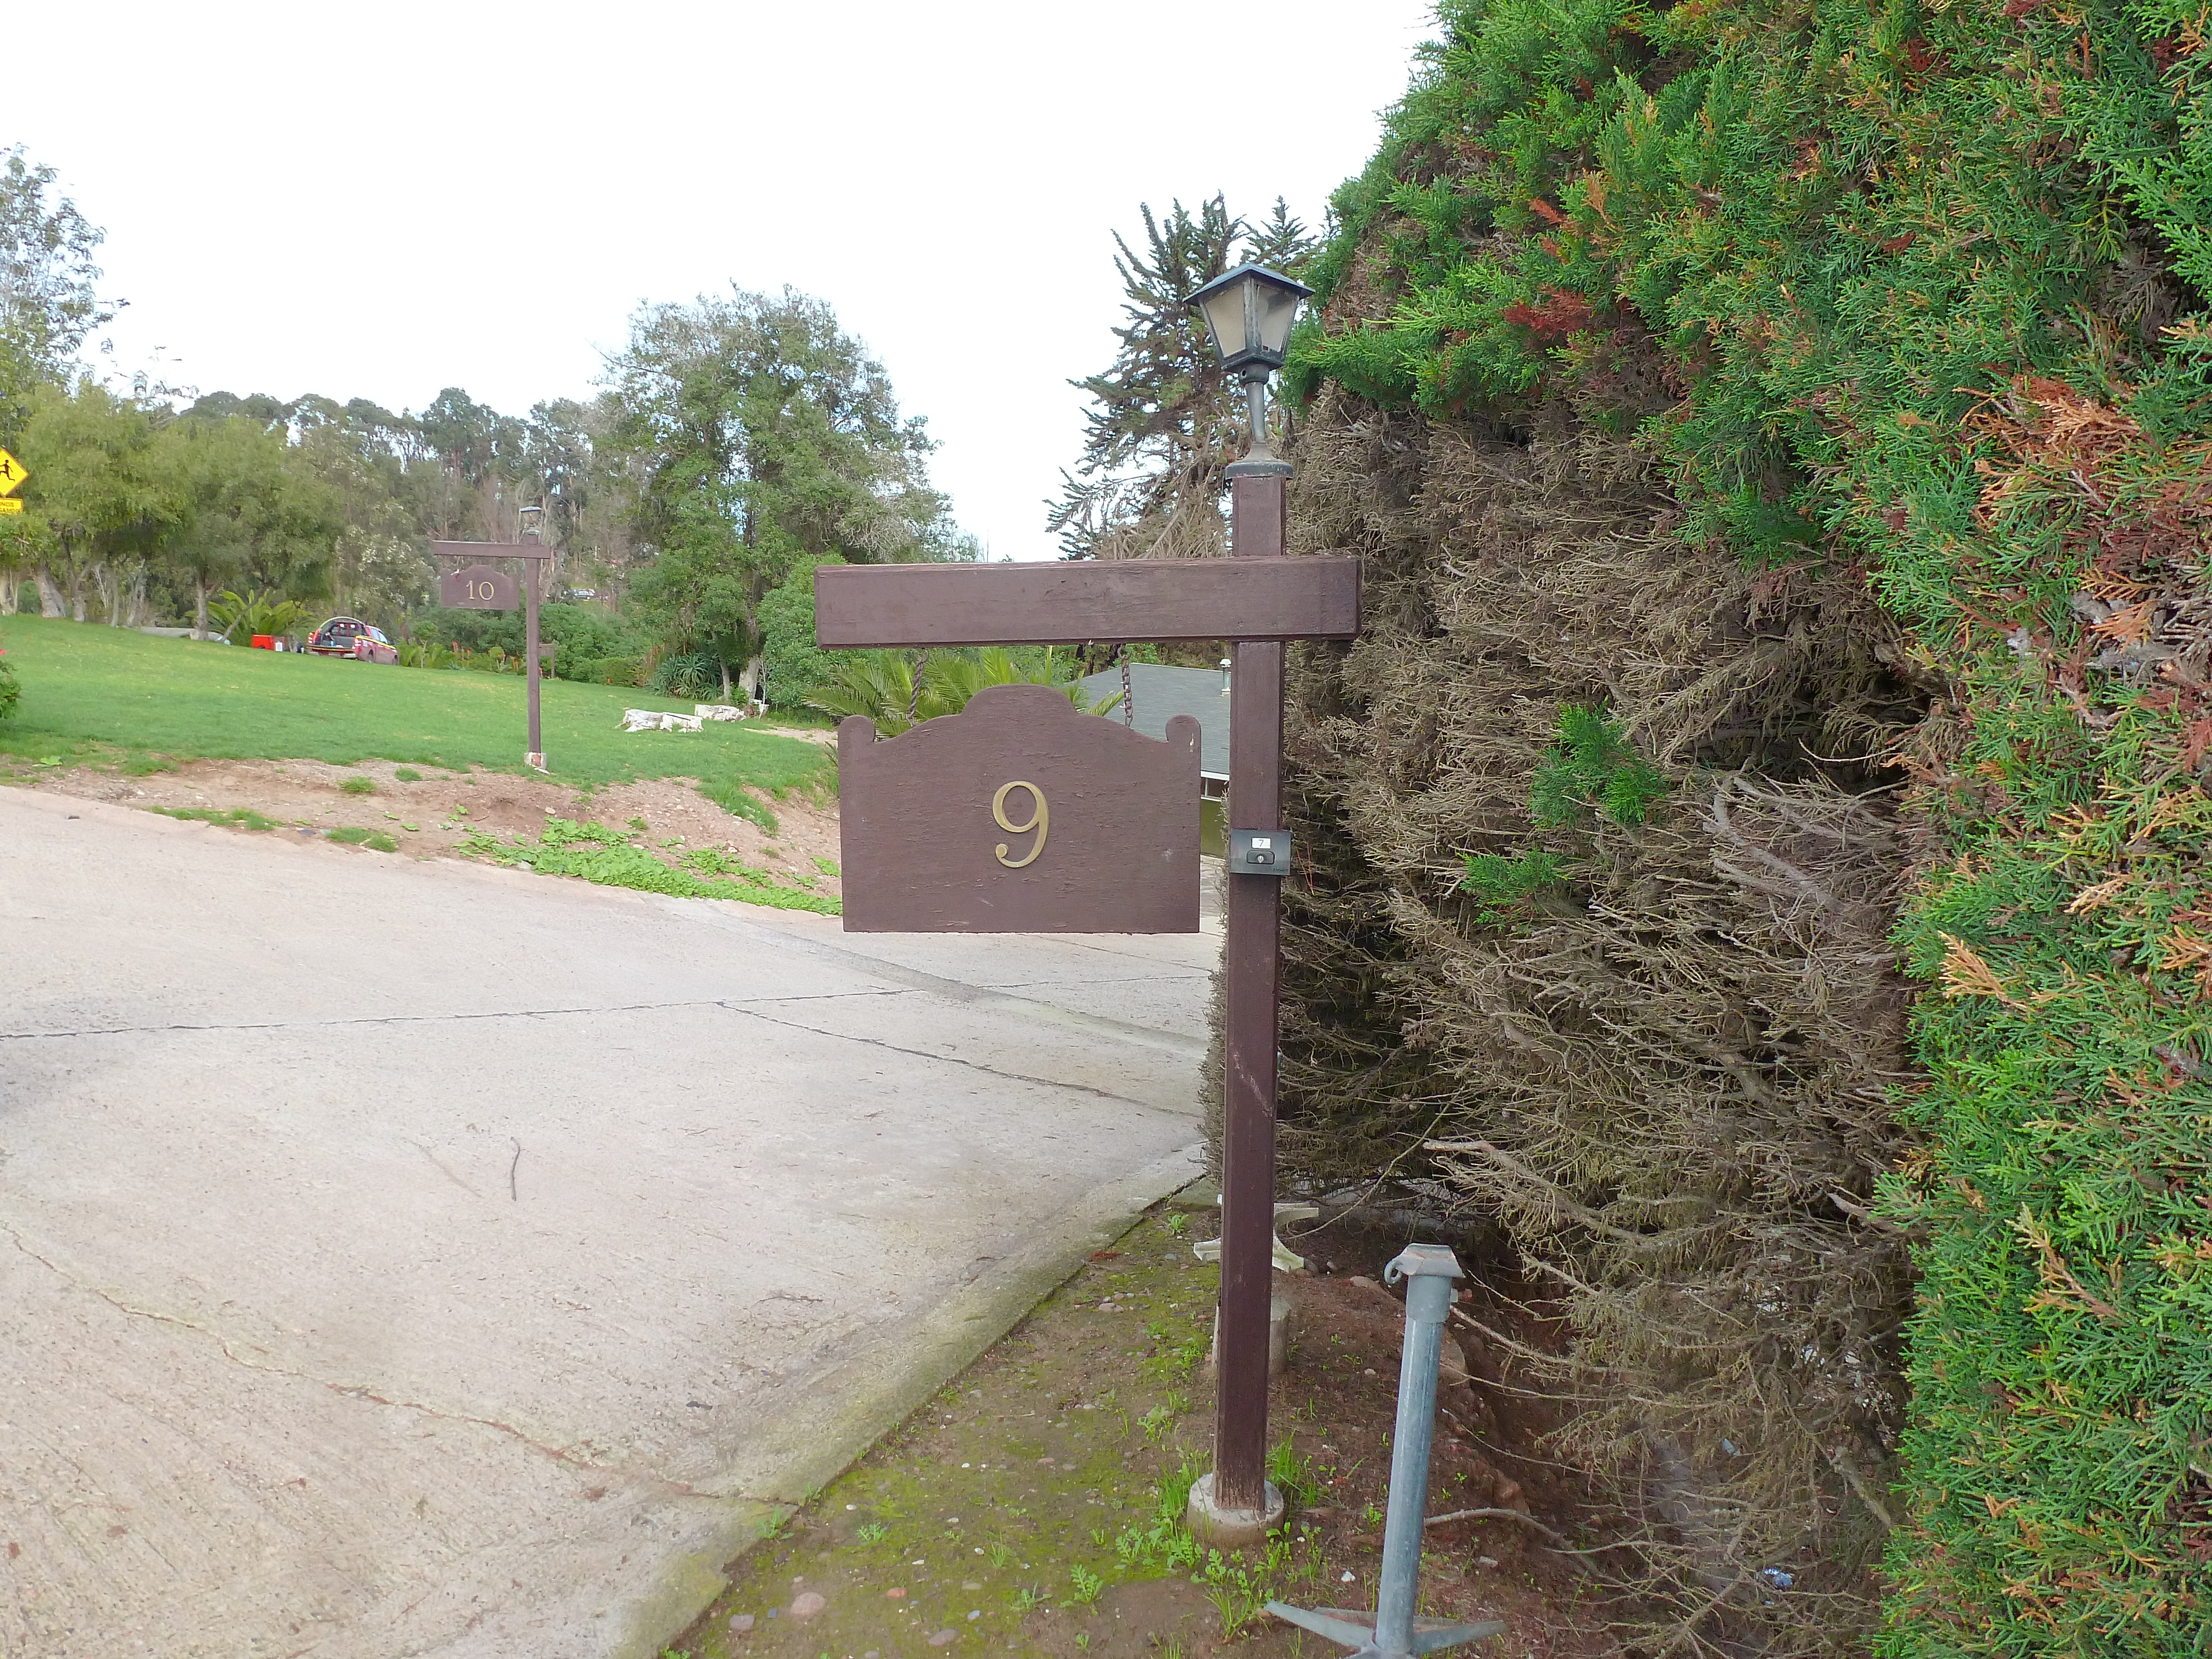

AURA Compound Motel

The AURA can provide space in its New La Serena Motel facilities located at House 9.

Credit: NOIRLab